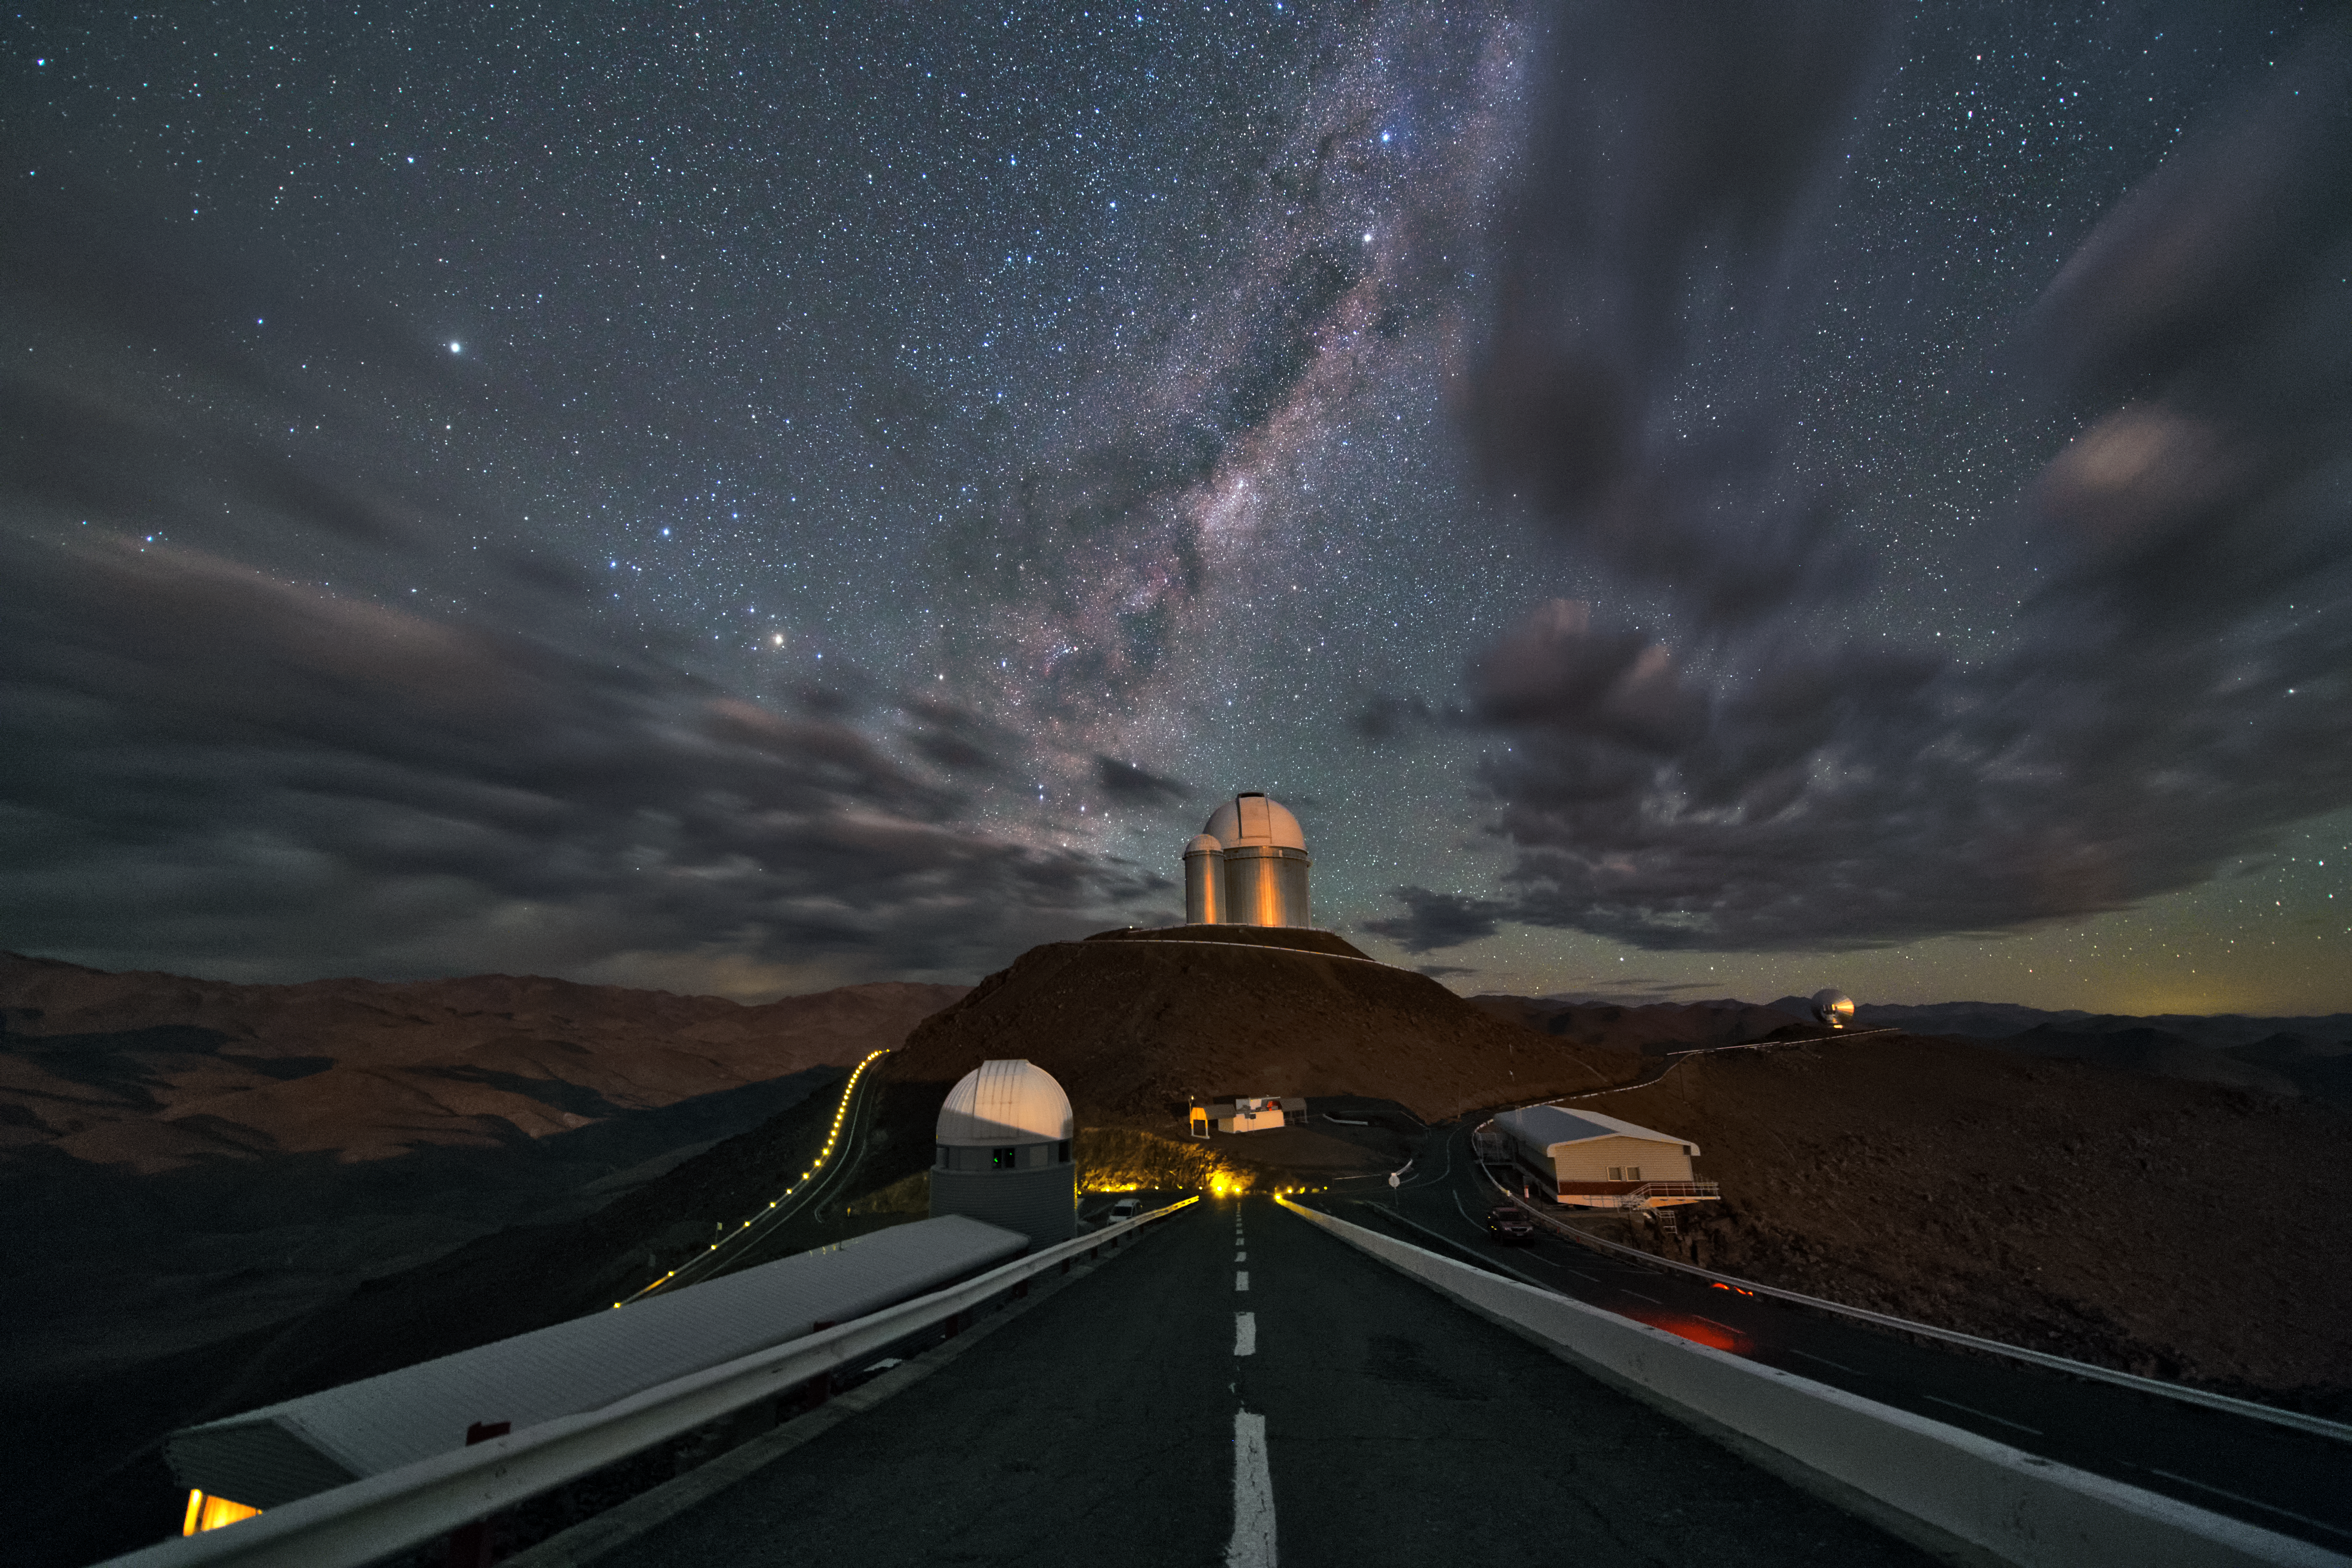

View from the NTT

This image was taken from just outside the New Technology Telescope (NTT) at the La Silla Observatory. Straight ahead you can see the ESO 3.6-metre telescope. Clouds are flying by to the left and right of the telescope, leaving a small gap that reveals the night sky. In this section a part of the Milky Way is showing.

Credit: Y. Beletsky (LCO)/ESO